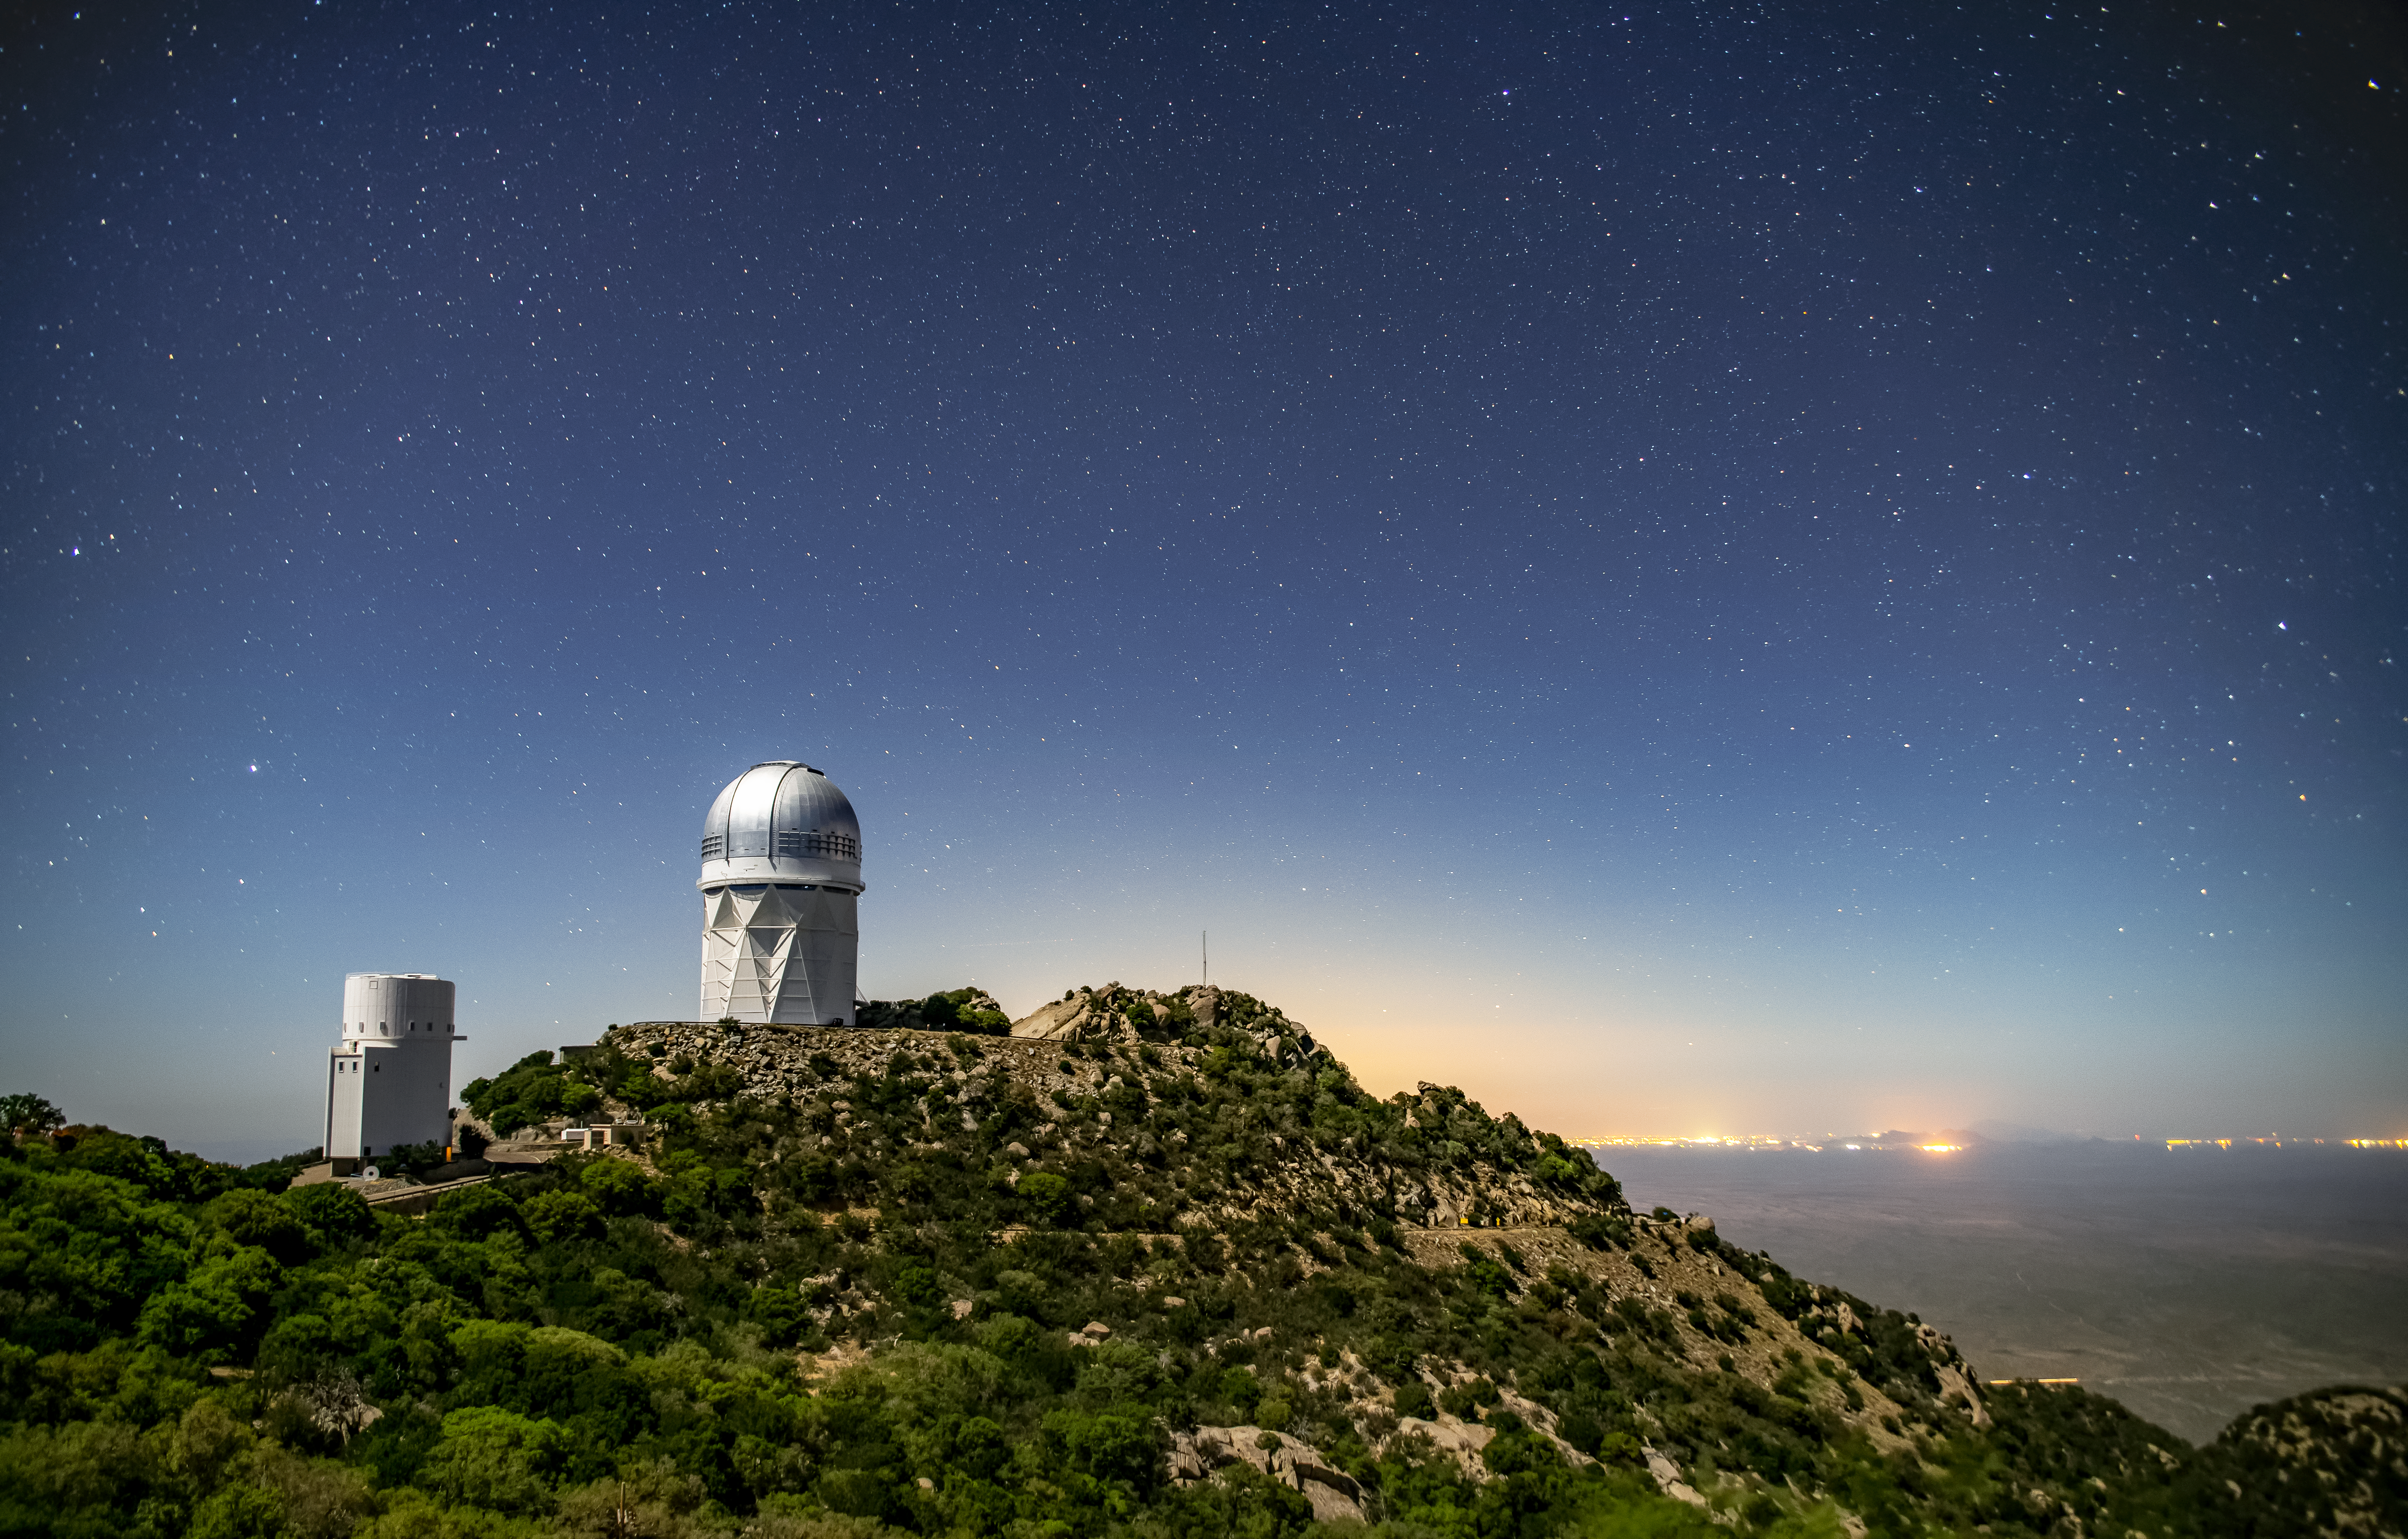

Kitt Peak National Observatory at night

Light from the city of Tucson can be seen behind Kitt Peak National Observatory at night on Tuesday, May 22, 2018 in Tucson, Arizona.

Credit: Marilyn Chung/Lawrence Berkeley National Lab/KPNO/NOIRLab/NSF/AURA